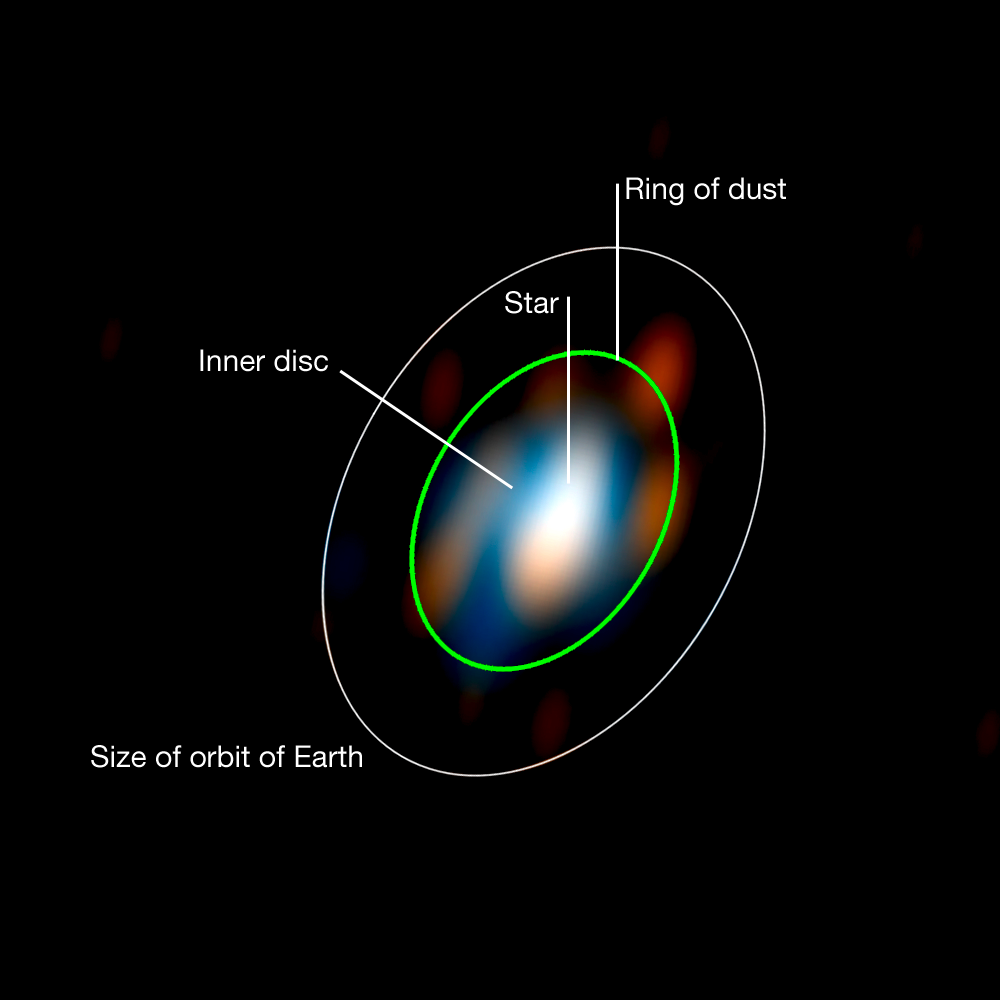

Disc around the young star HD 163296 (observations)

New research carried out using ESO telescopes has, for the first time, allowed astronomers to reconstruct a detailed picture of the disc of matter around a young star. Stéphanie Renard of the Laboratoire d’Astrophysique de Grenoble and colleagues used the ESO VLT Interferometer to probe the secrets of the inner part of the disc around the star HD 163296. This image shows the reconstruction of images in two parts of the near-infrared spectrum (H and K). The green ellipse traces the location of the newly discovered ring inside which the dust was found. The white ellipse represents the orbit of the Earth around the Sun placed in this system in order to show the scale of the picture and the extraordinarily fine details that are revealed in this image.

Credit: ESO/S. Renard